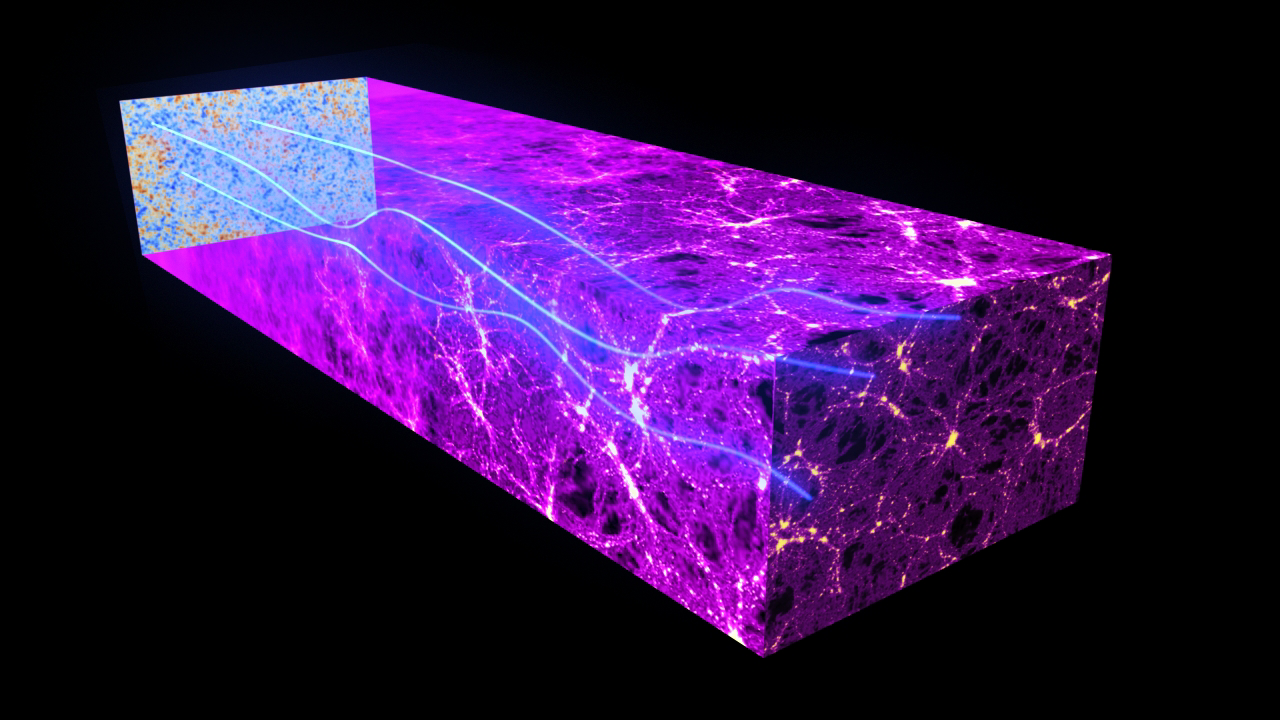

Tracing Dark Matter

Tracing dark matter across the spectrum and across the cosmos.

Read more here.

Credit: ESA and the Planck Collaboration